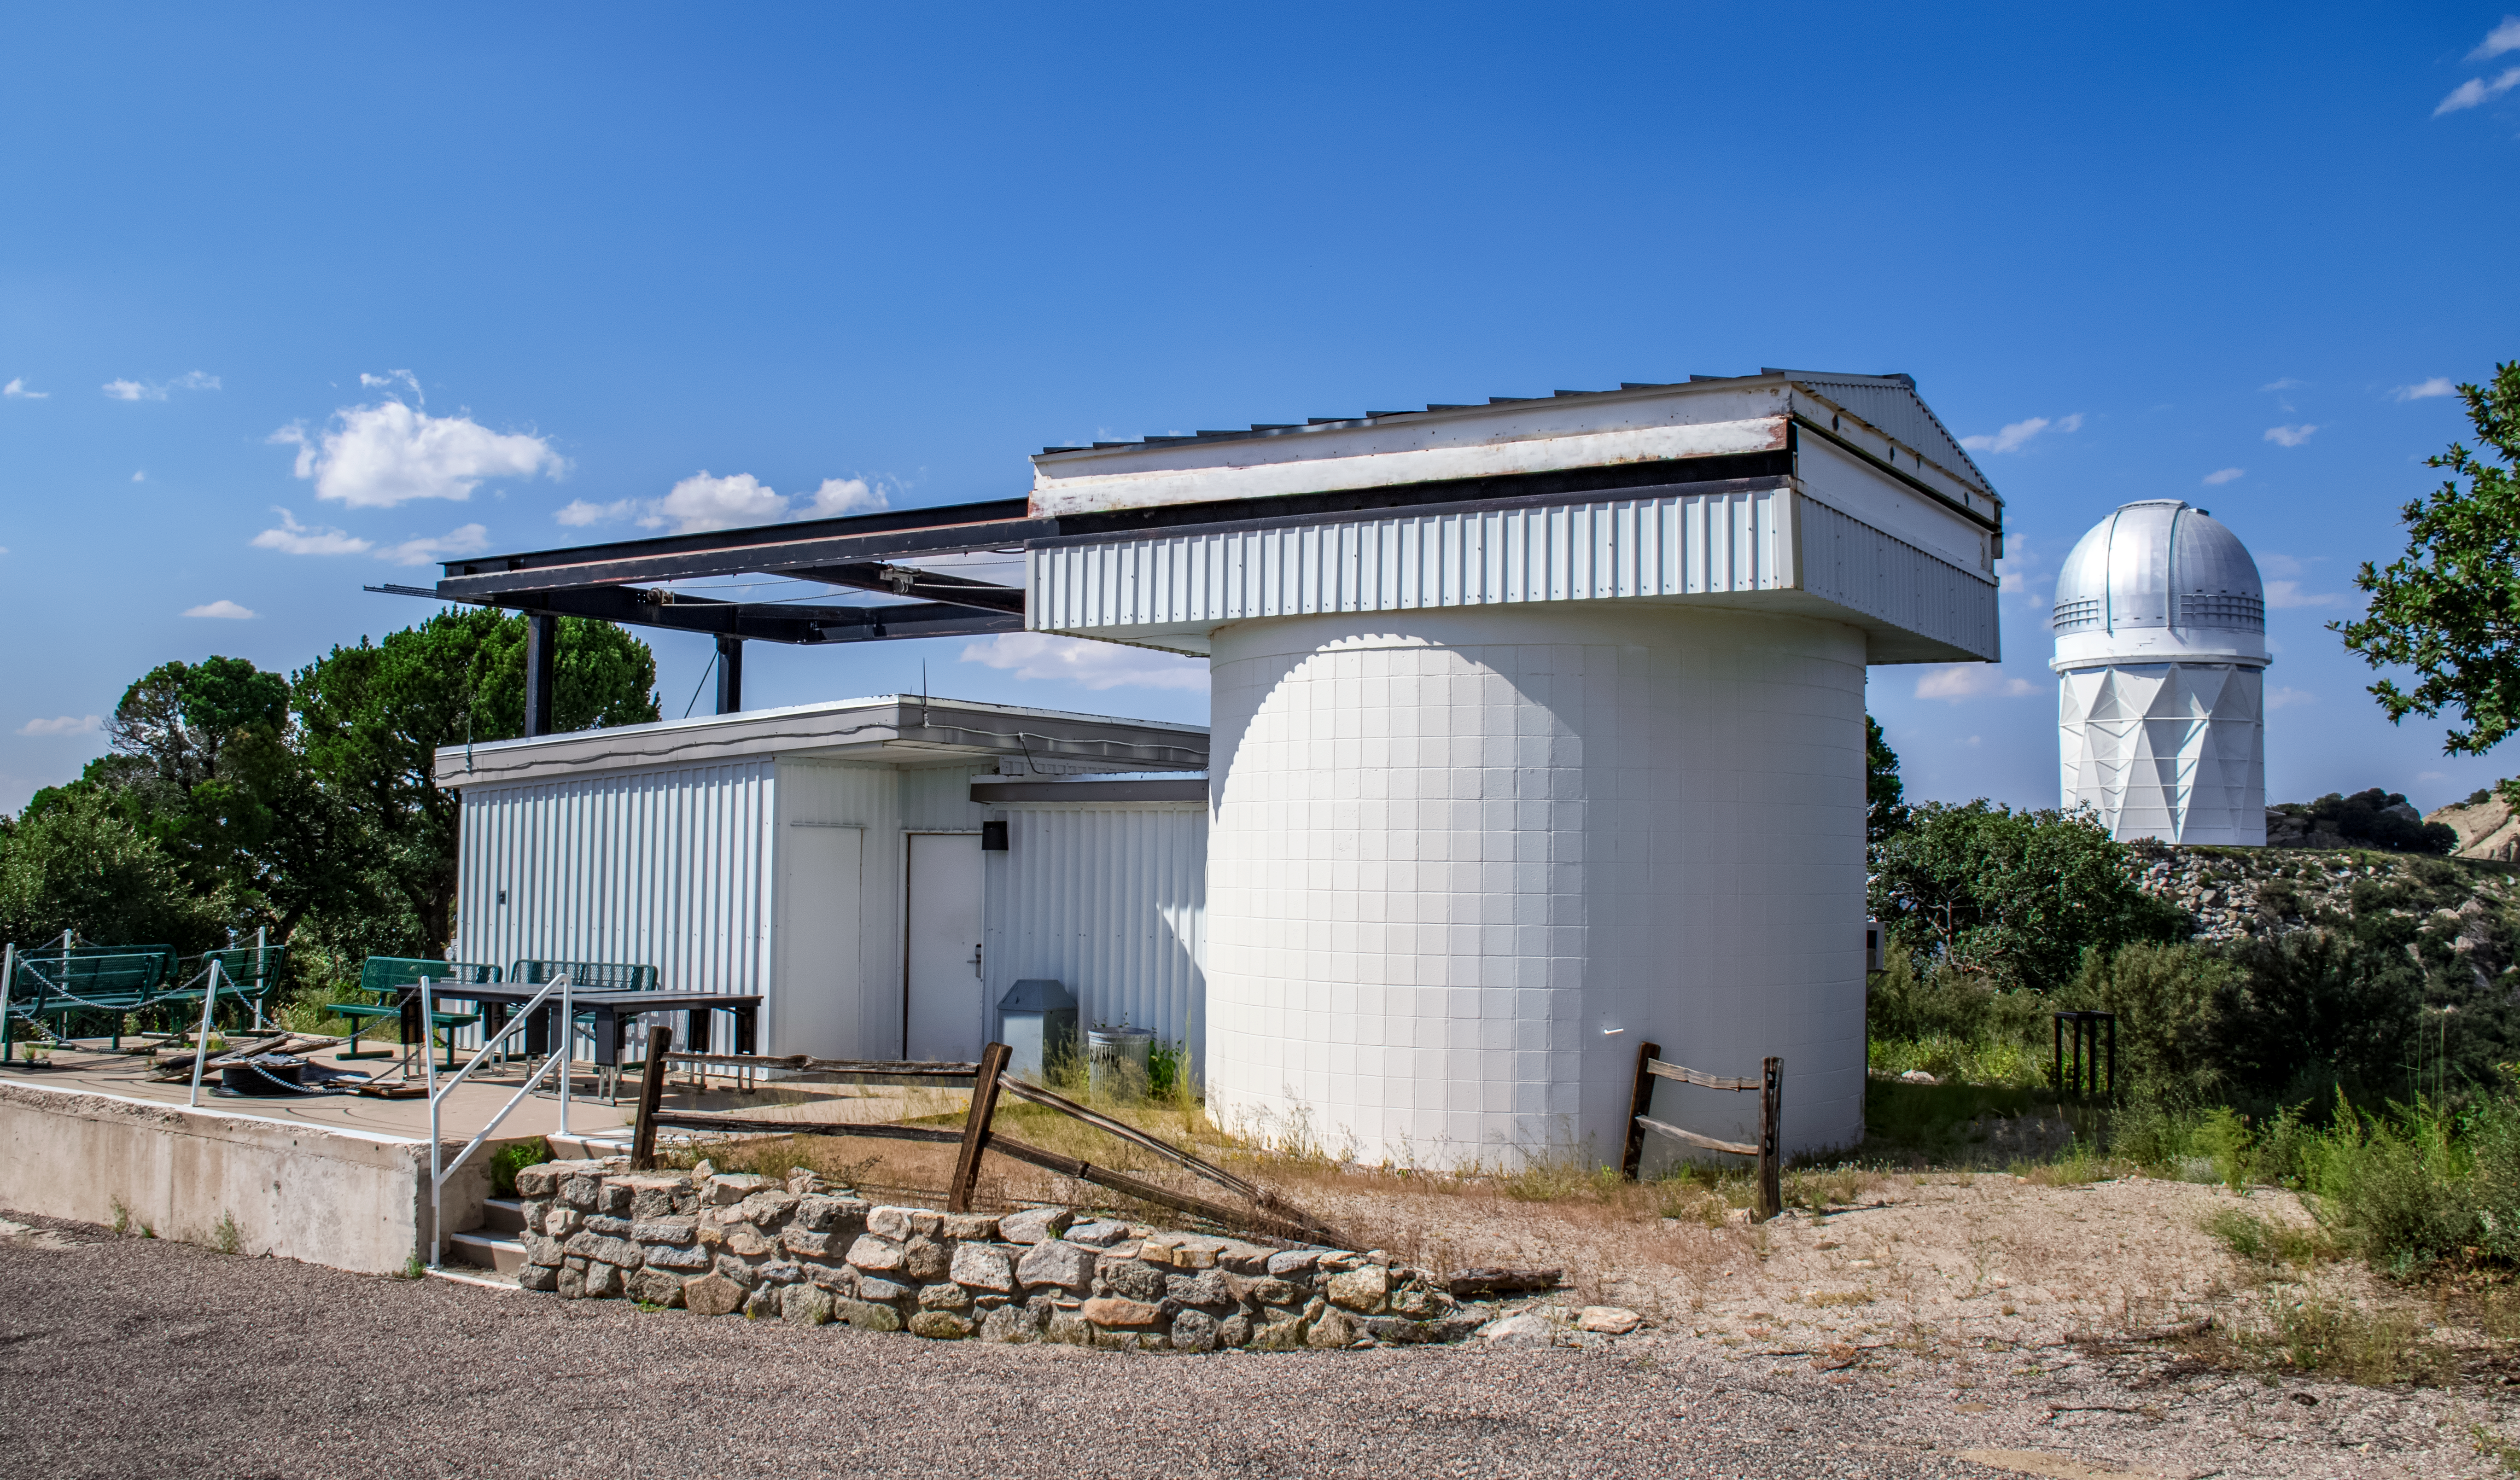

Kitt Peak Visitor Center Roll Off Roof Observatory

The Kitt Peak National Observatory's Visitor Center Roll Off Roof Observatory, shown here, is dedicated to public night observing program, astronomy workshops and overnight telescope observing program. It contains a 0.5-meter Ritchey-Chrétien telescope which can be used for viewing or photography.

Credit: NOIRLab/AURA/NSF